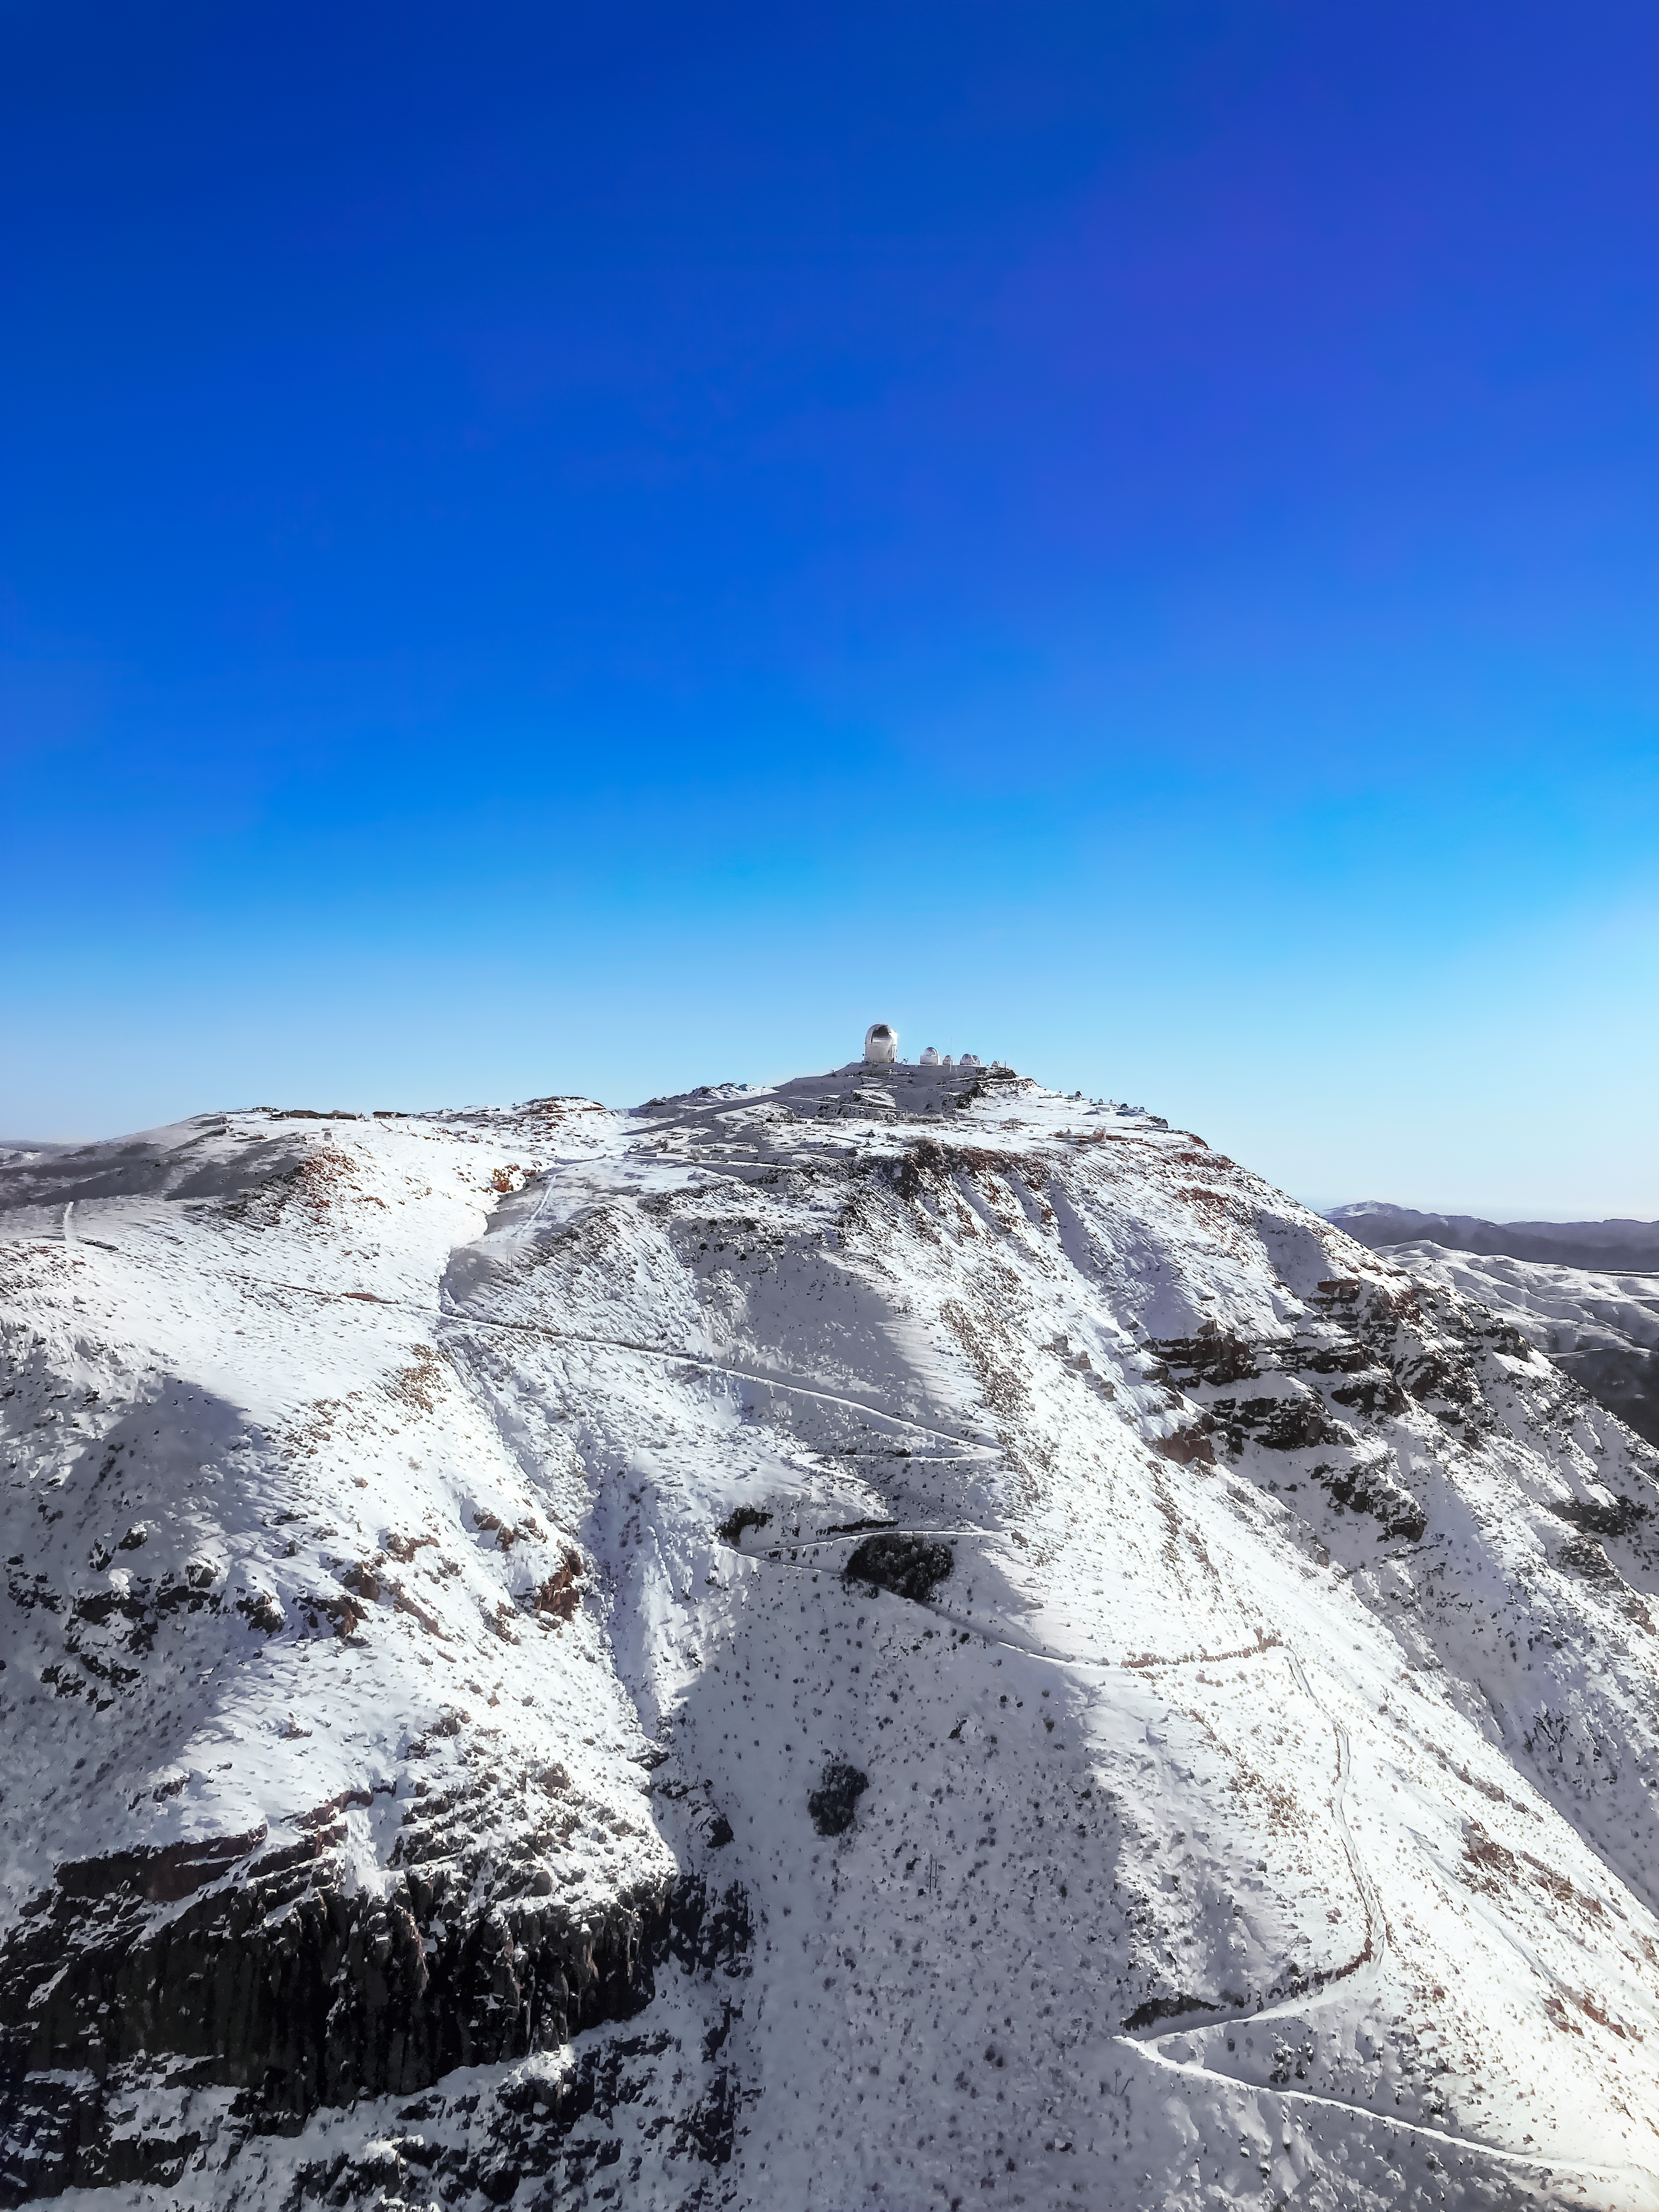

Snow on Cerro Tololo

The snow-covered peaks of Cerro Tololo brought about by a powerful Chilean winter storm.

Credit: NOIRLab/NSF/AURA